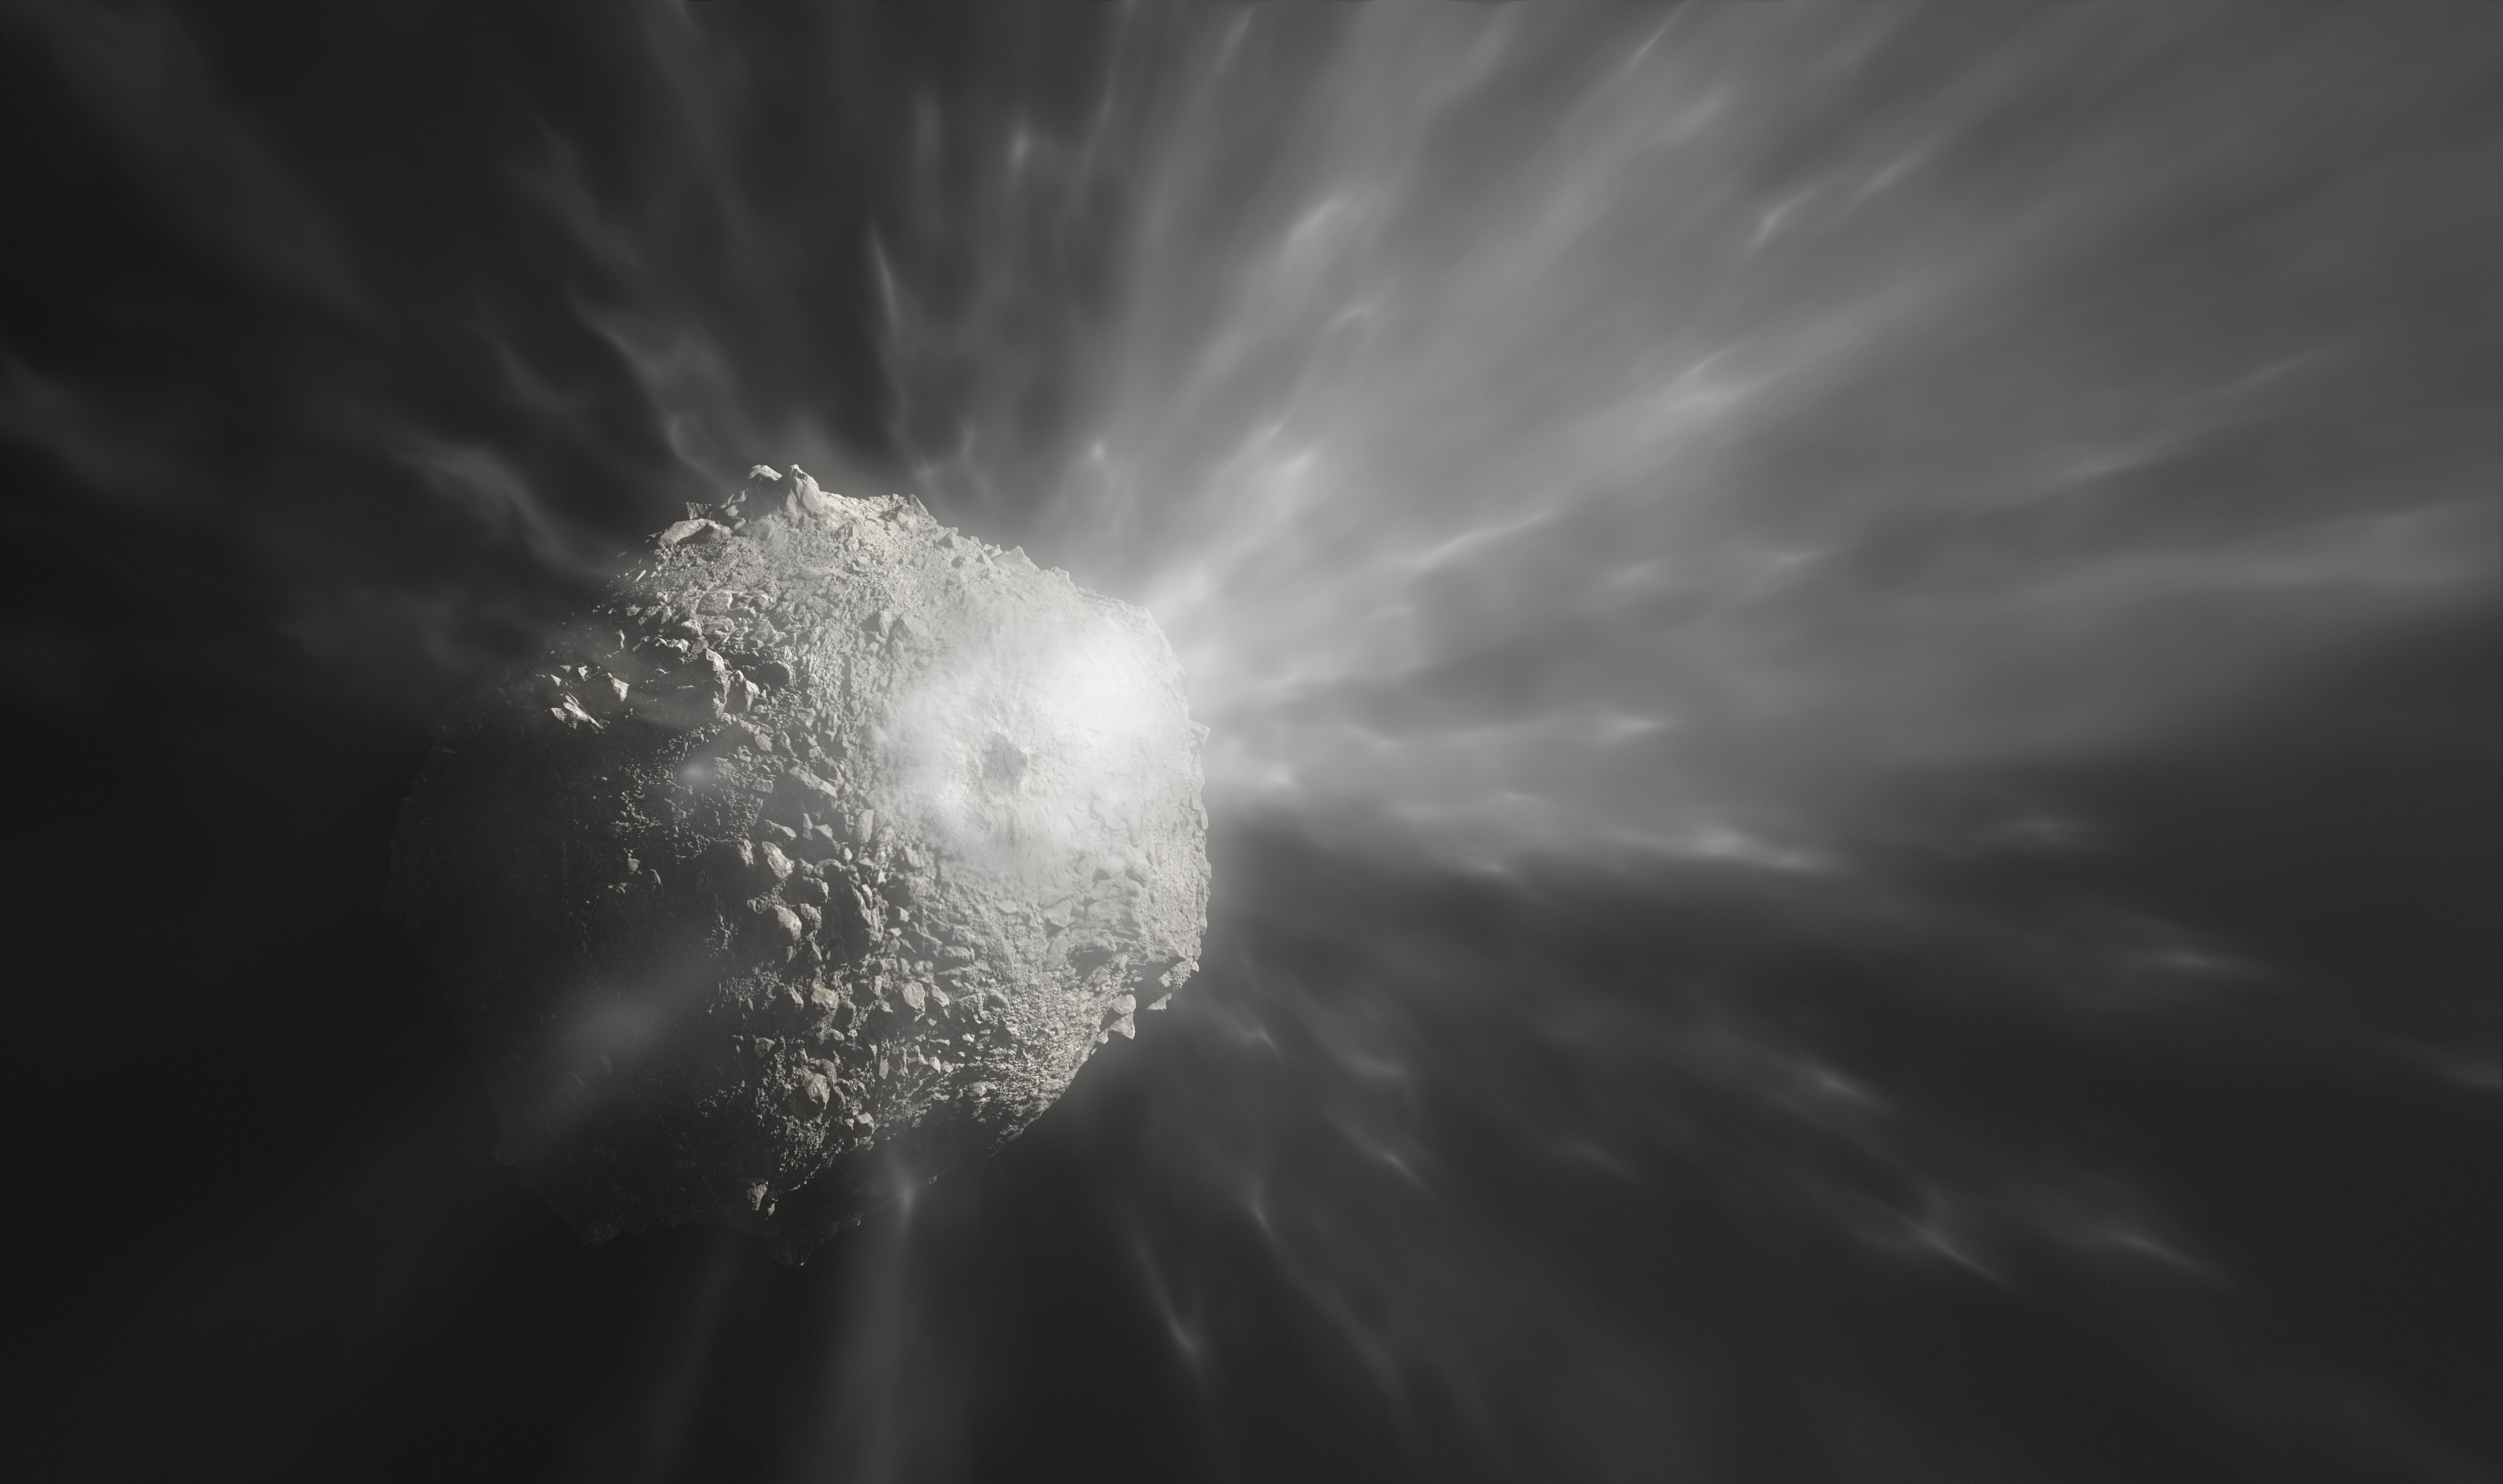

Artist’s impression of the aftermath of the DART impact on Dimorphos

This artist’s illustration shows the ejection of a cloud of debris after NASA’s DART spacecraft collided with the asteroid Dimorphos. The image was created with the help of the close-up photographs of Dimorphos that the DRACO camera on the DART spacecraft took right before the impact. The DART spacecraft collided with Dimorphos at a speed of over 6 kilometres per second (about 22 000 kilometres per hour). After the impact several telescopes observed the evolution of the cloud of debris, including ESO’s Very Large Telescope.

Credit: ESO/M. Kornmesser